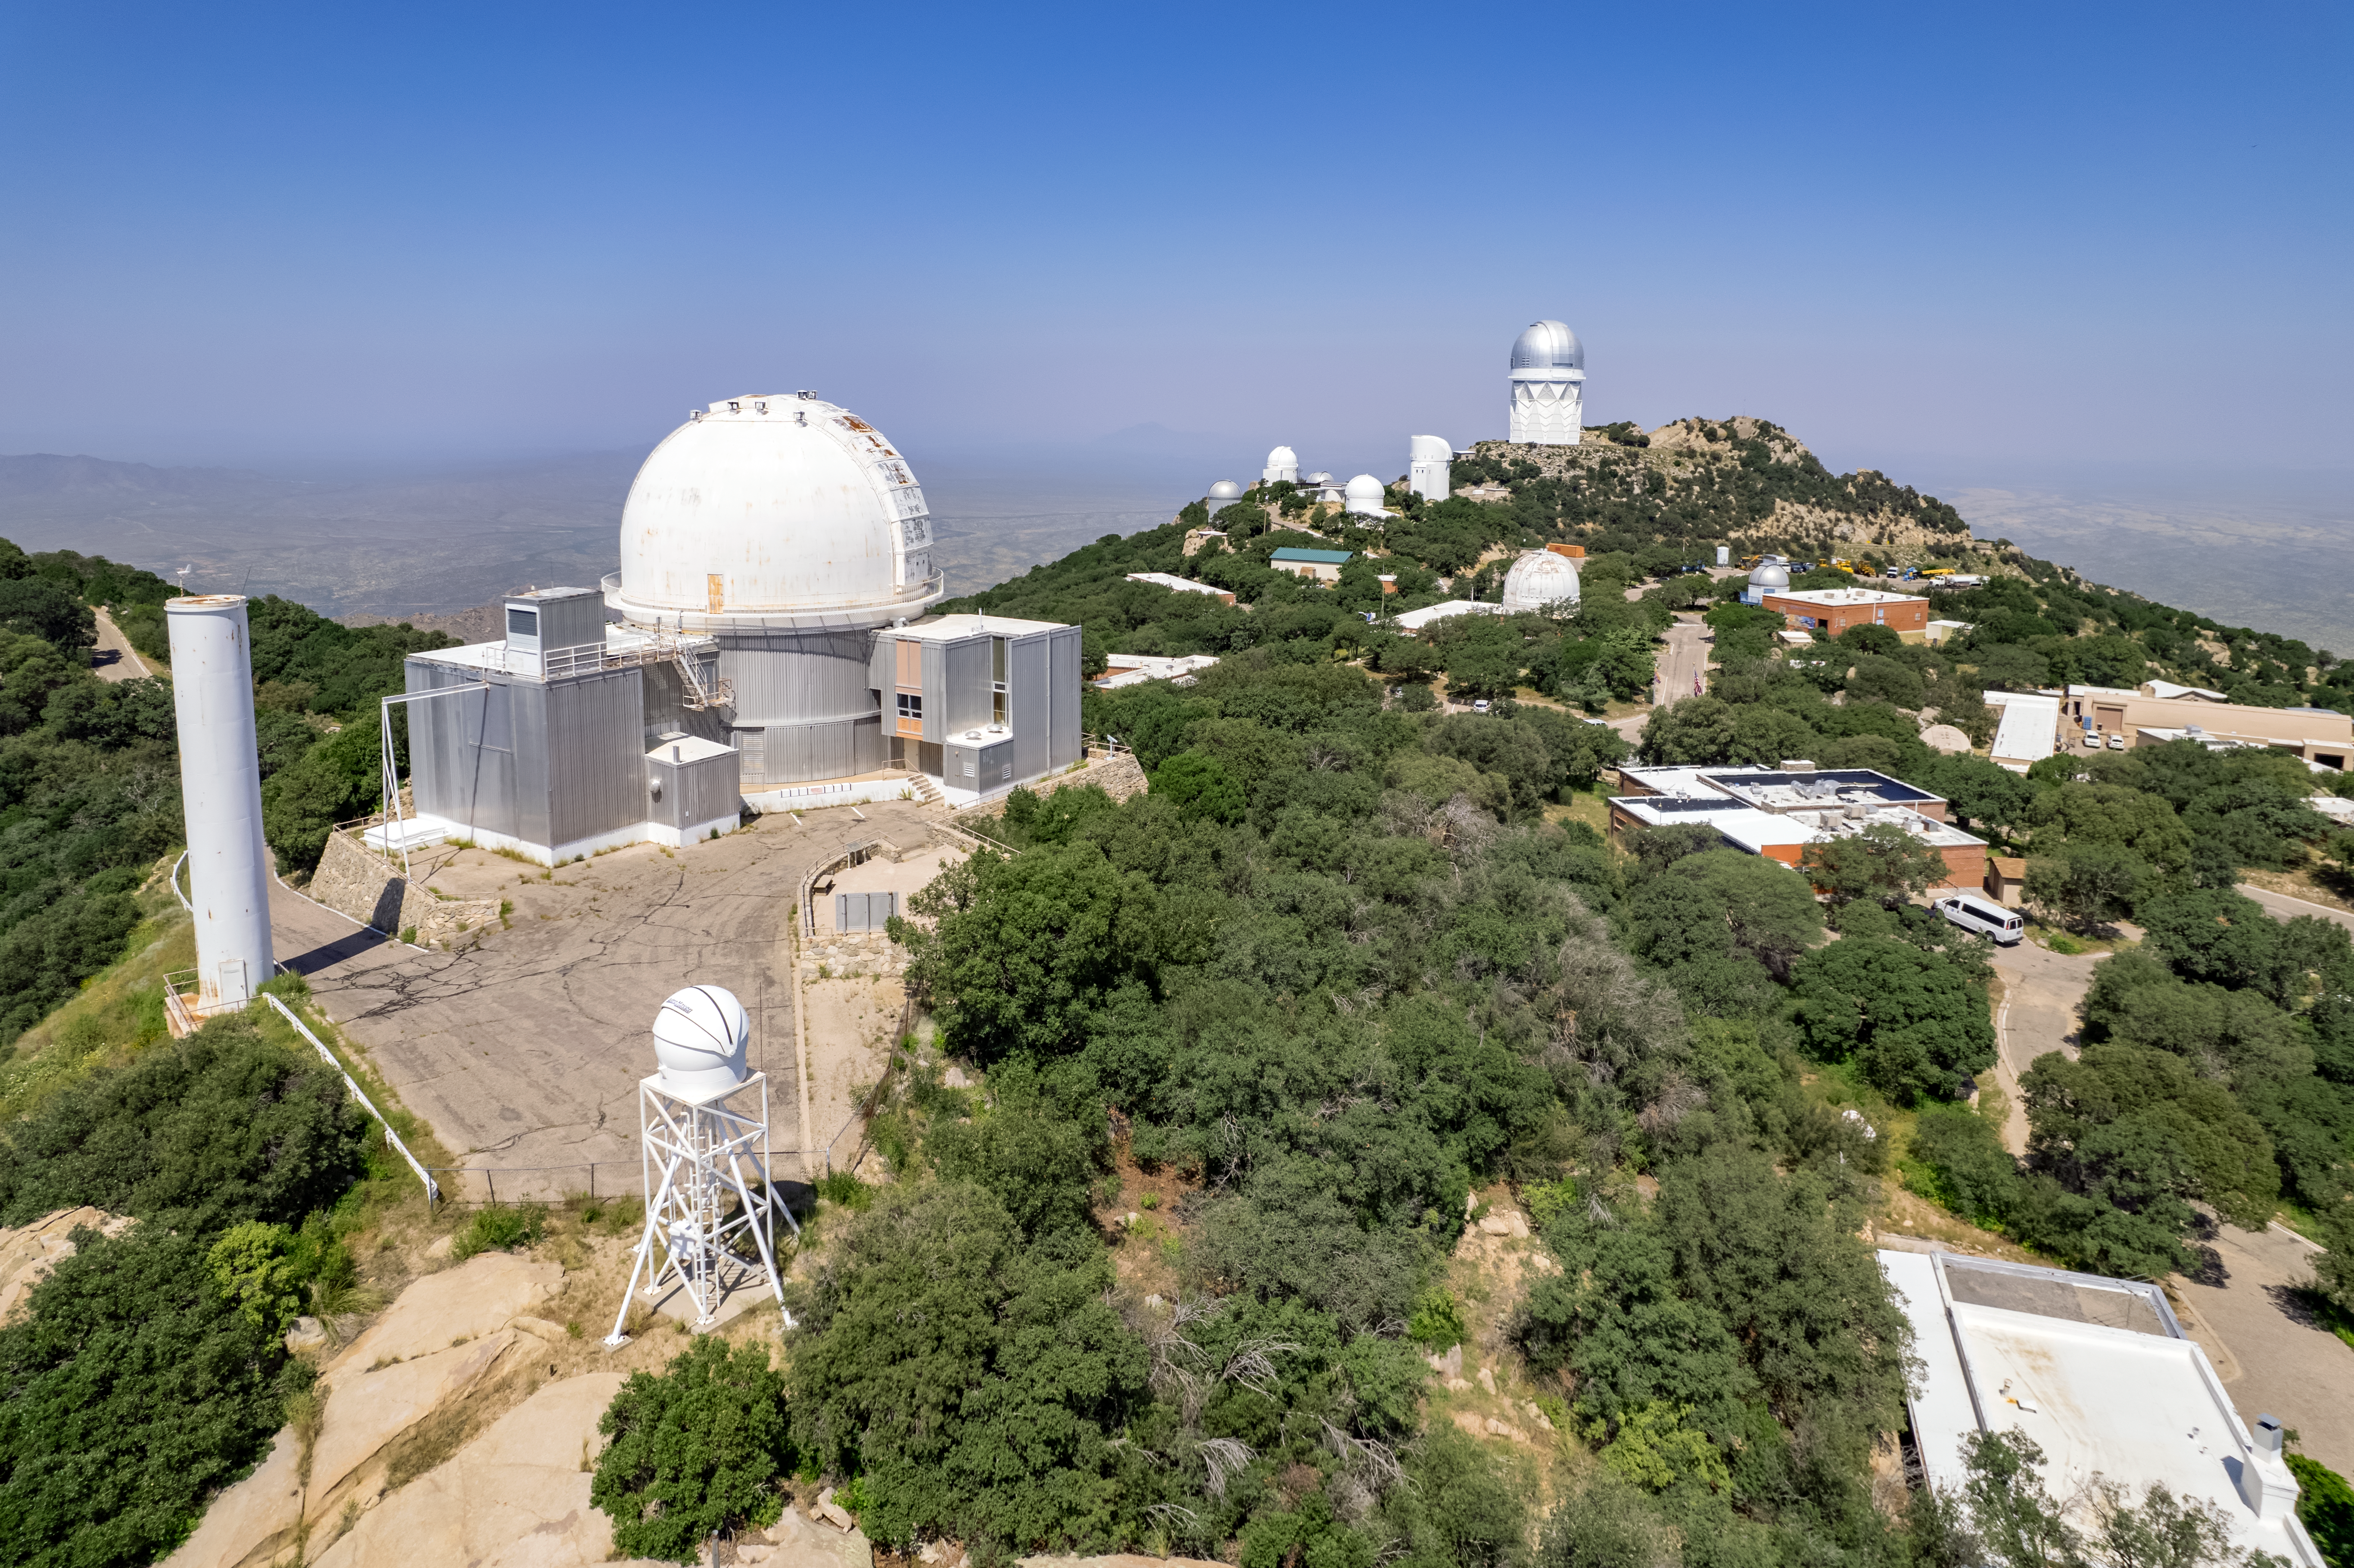

Construction at Kitt Peak National Observatory

A wide-angle shot of Kitt Peak National Observatory, a program of NSF NOIRLab, showing some construction work.

Credit: NOIRLab/AURA/NSF